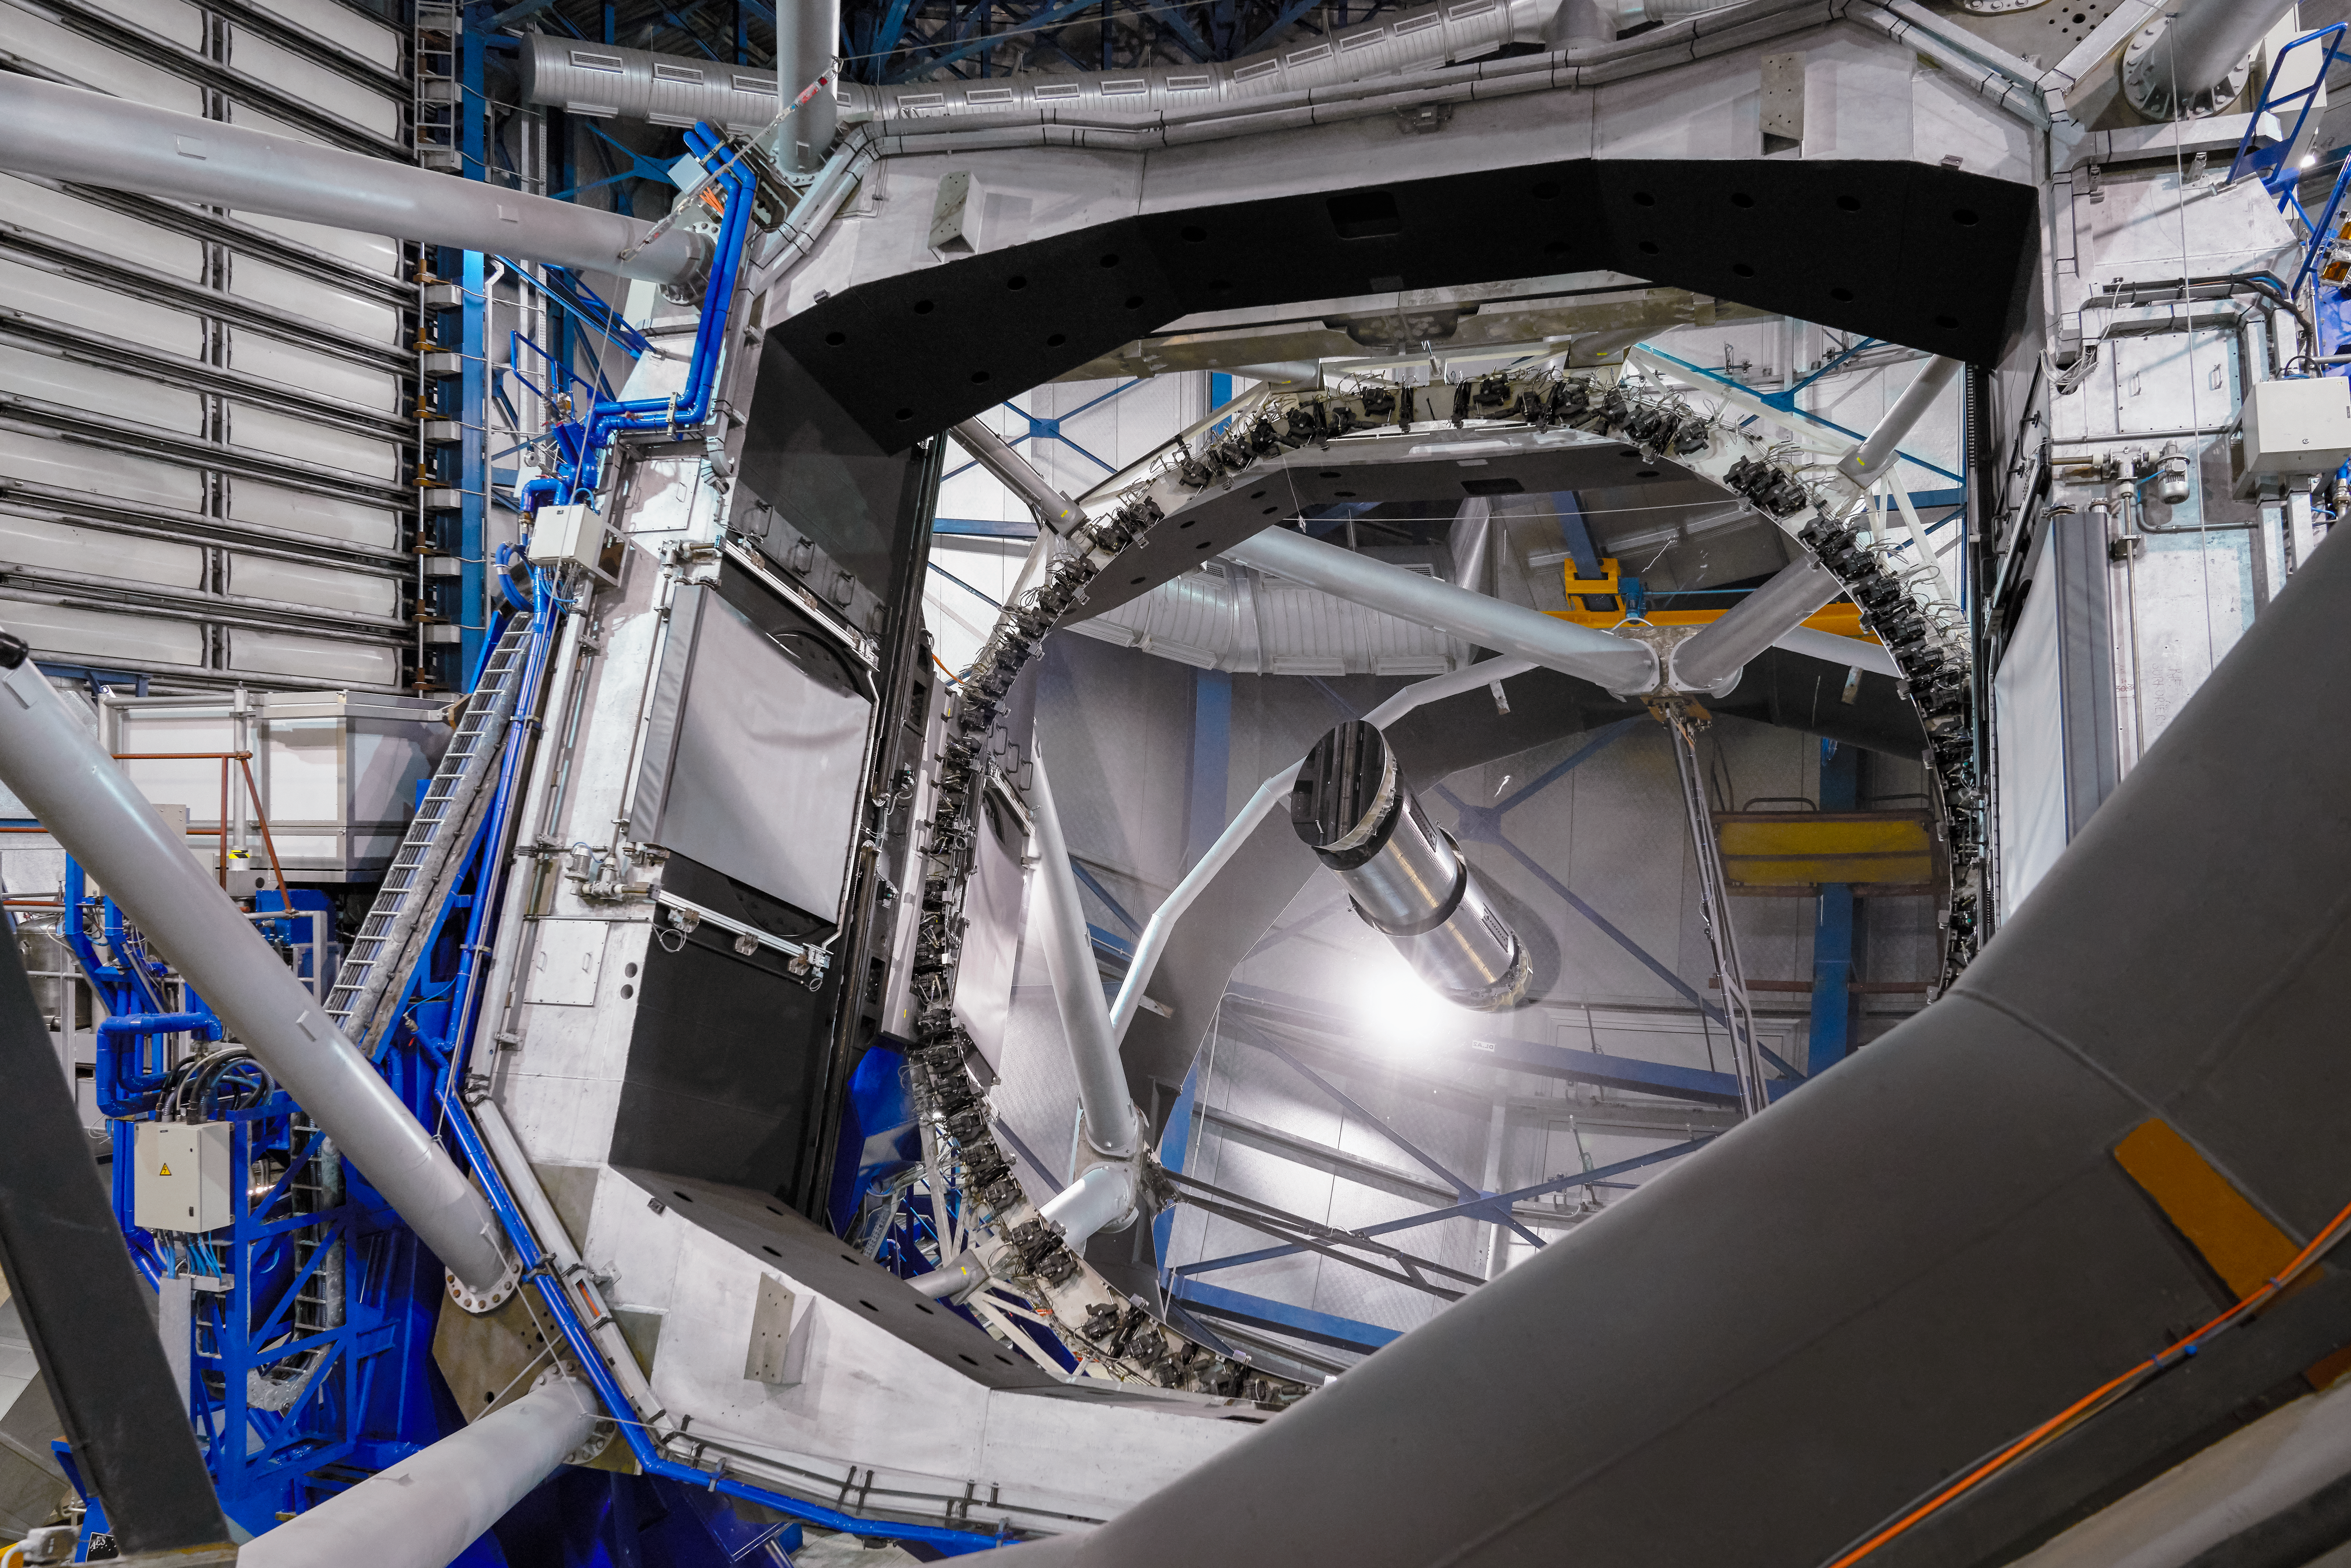

Reflecting Unit Telescope

An image of the interior of one of the Unit Telescopes at ESO's flagship facility, the Very Large Telescope. Each Unit Telescope is a world-class optical observatory, with an 8.2m primary mirror.

Credit: Luxy Images/ESO